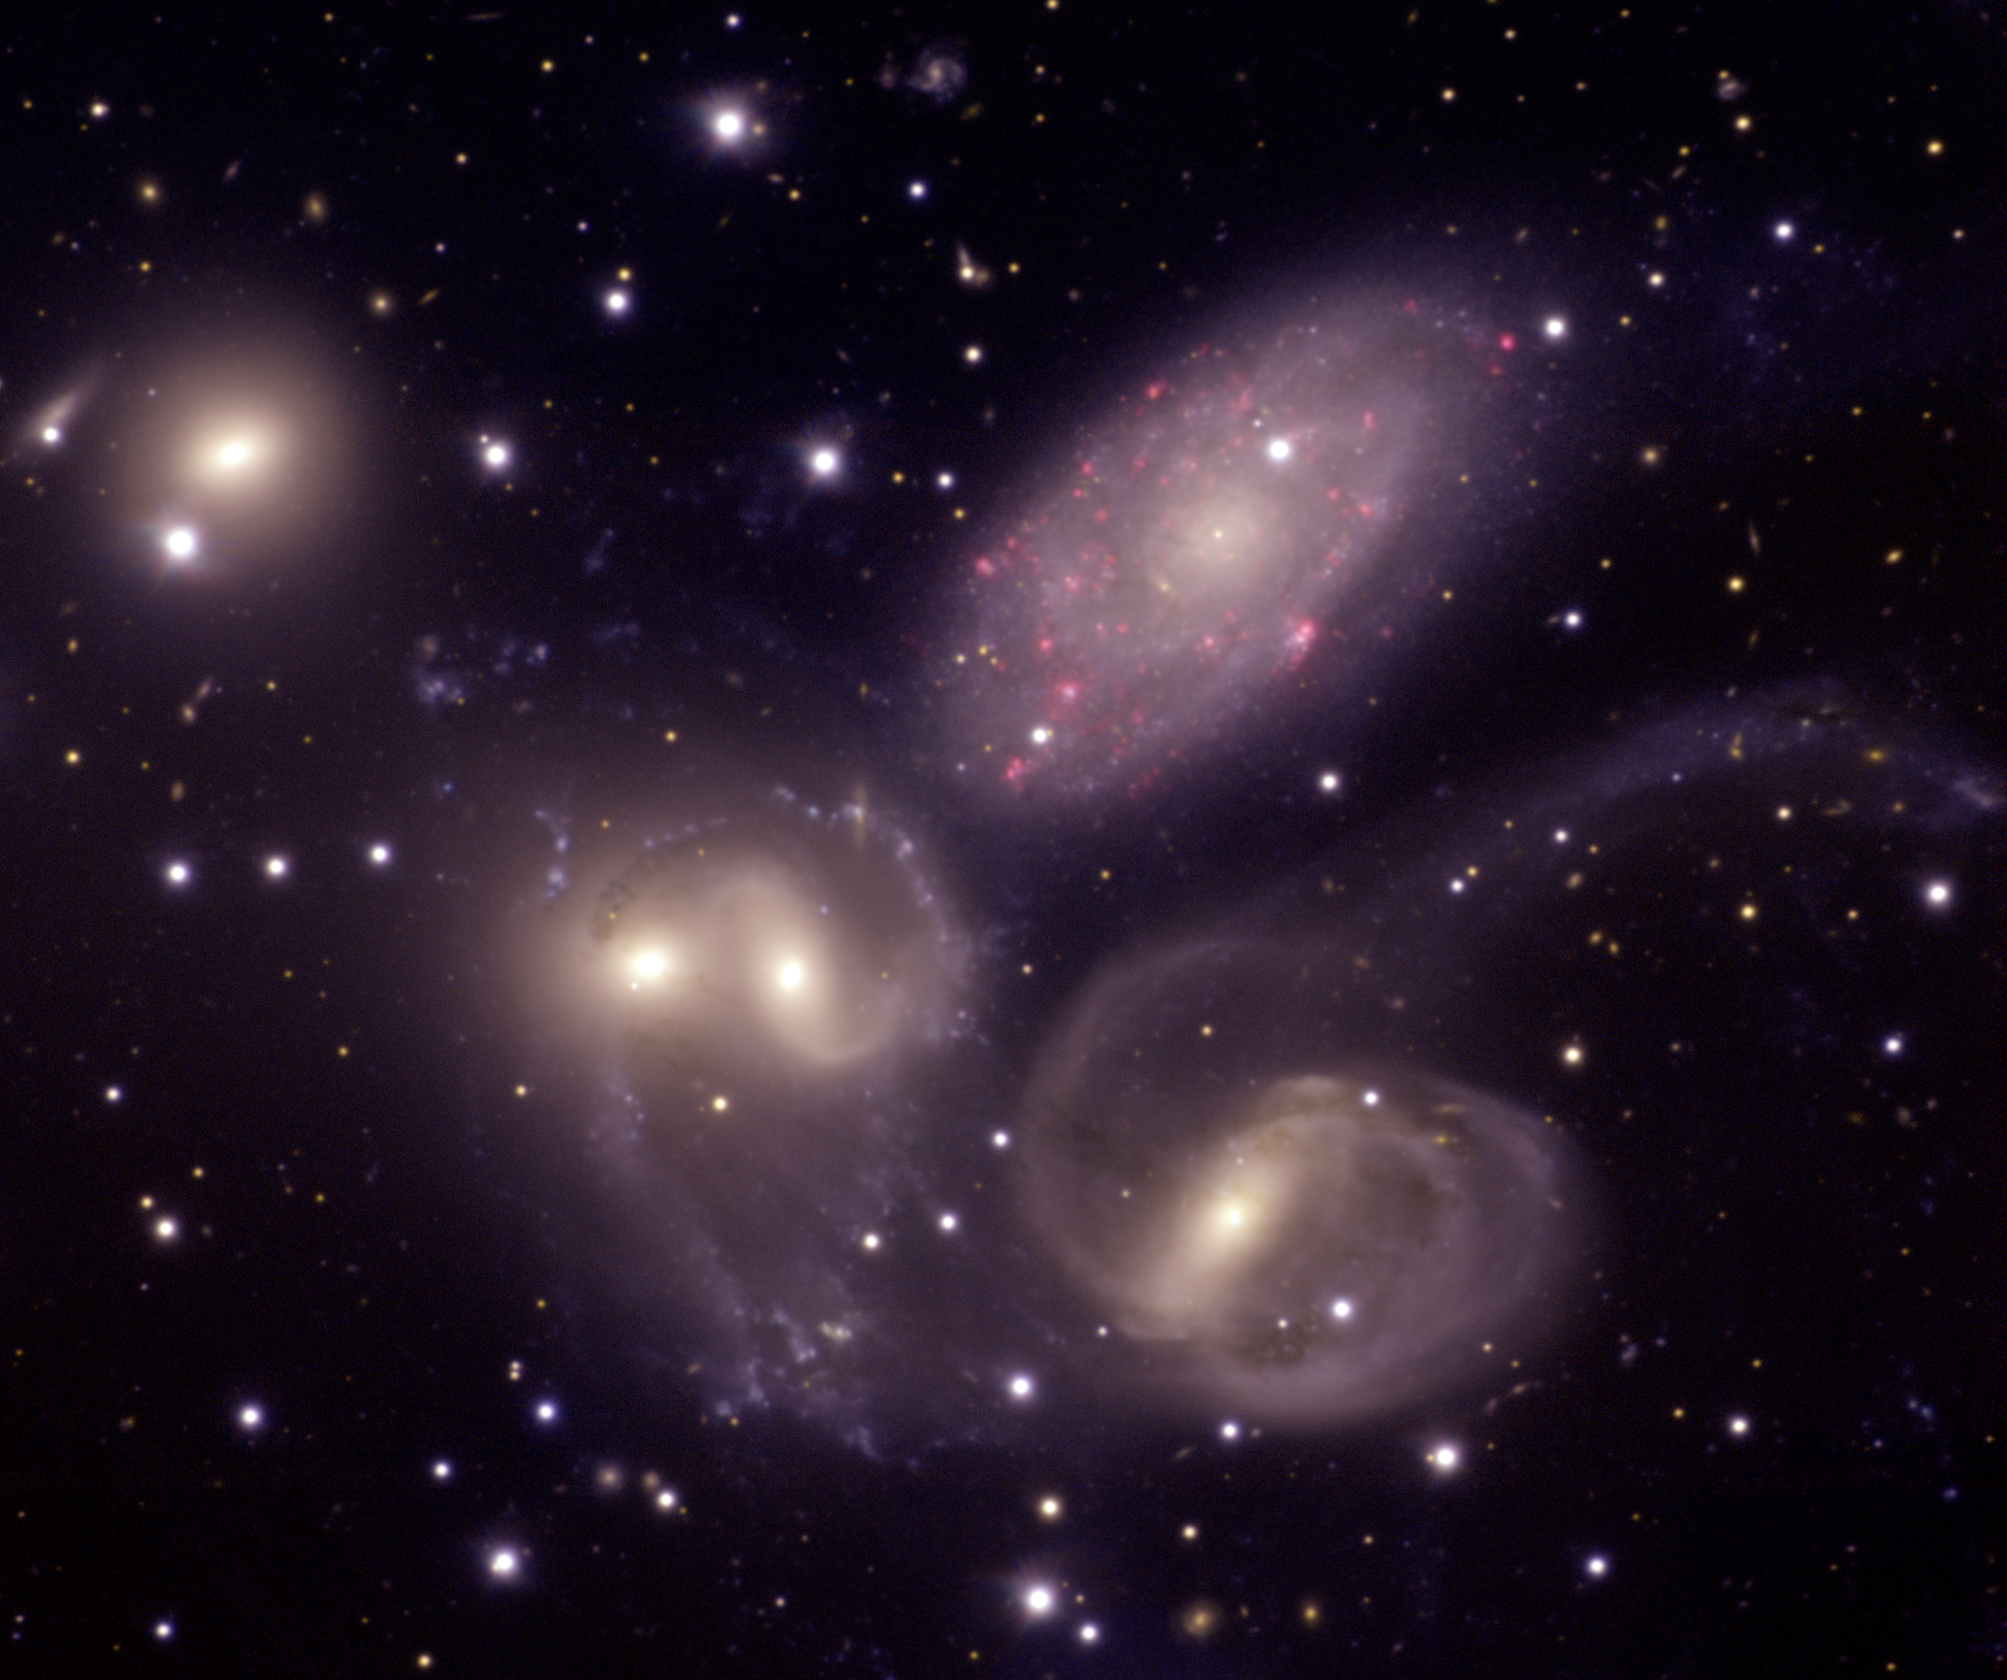

Stephan's Quintet as imaged by the Gemini North

Stephan's Quintet as imaged by the Gemini Observatory using the Multi-Object Spectrograph on Gemini North. The interacting members of the cluster are almost 300 million light years away. The galaxy NGC 7320 (top–center) is thought by most astronomers to be in the foreground (about 8 times closer) and is distinguished in this image by multiple red blobs indicating hydrogen clouds where stars are forming.

See Image Release for details Technical Details: Acquisition
Date(s): August 12, 2004
Telescope: Gemini North, Mauna Kea Hawai'i
Instrument: GMOS (Gemini Multi-Object Spectrograph)
Field of View: 4.86 x 4.07 arcminutes
Orientation: North=bottom, East=Right

Credit: International Gemini Observatory/NOIRLab/NSF/AURA